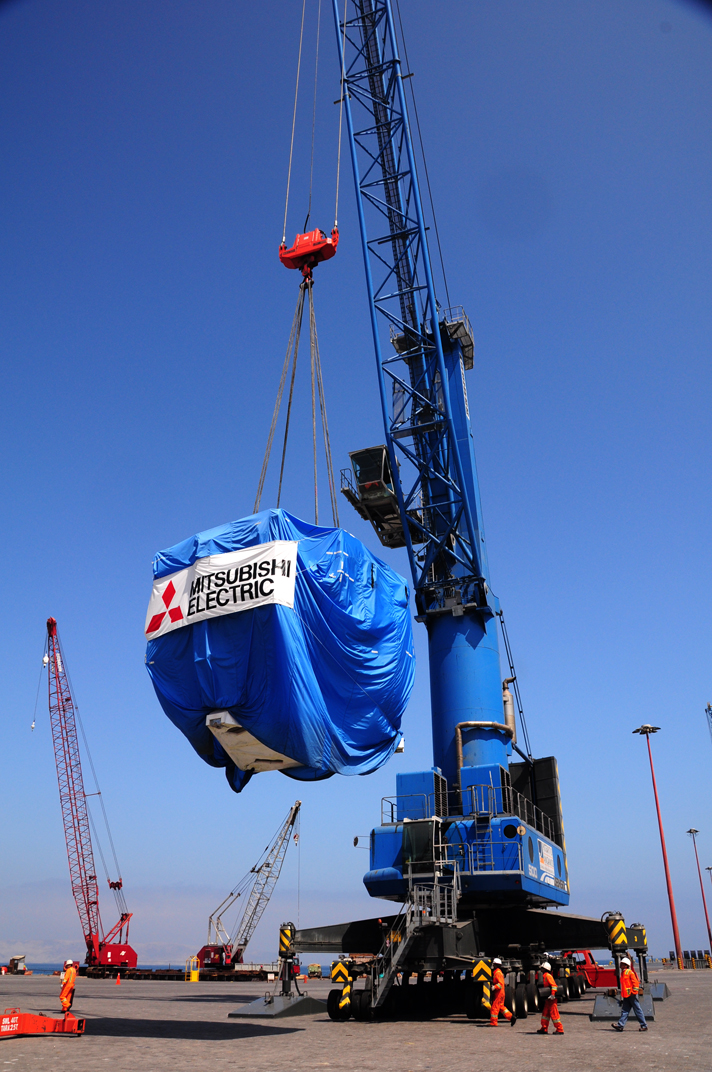

Antenna arrived in Mejillones

On October 28, 2009, the first Japanese 7-meter antenna arrived in Mejillones.

Credit: Ralph Bennett - ALMA (ESO / NAOJ / NRAO)